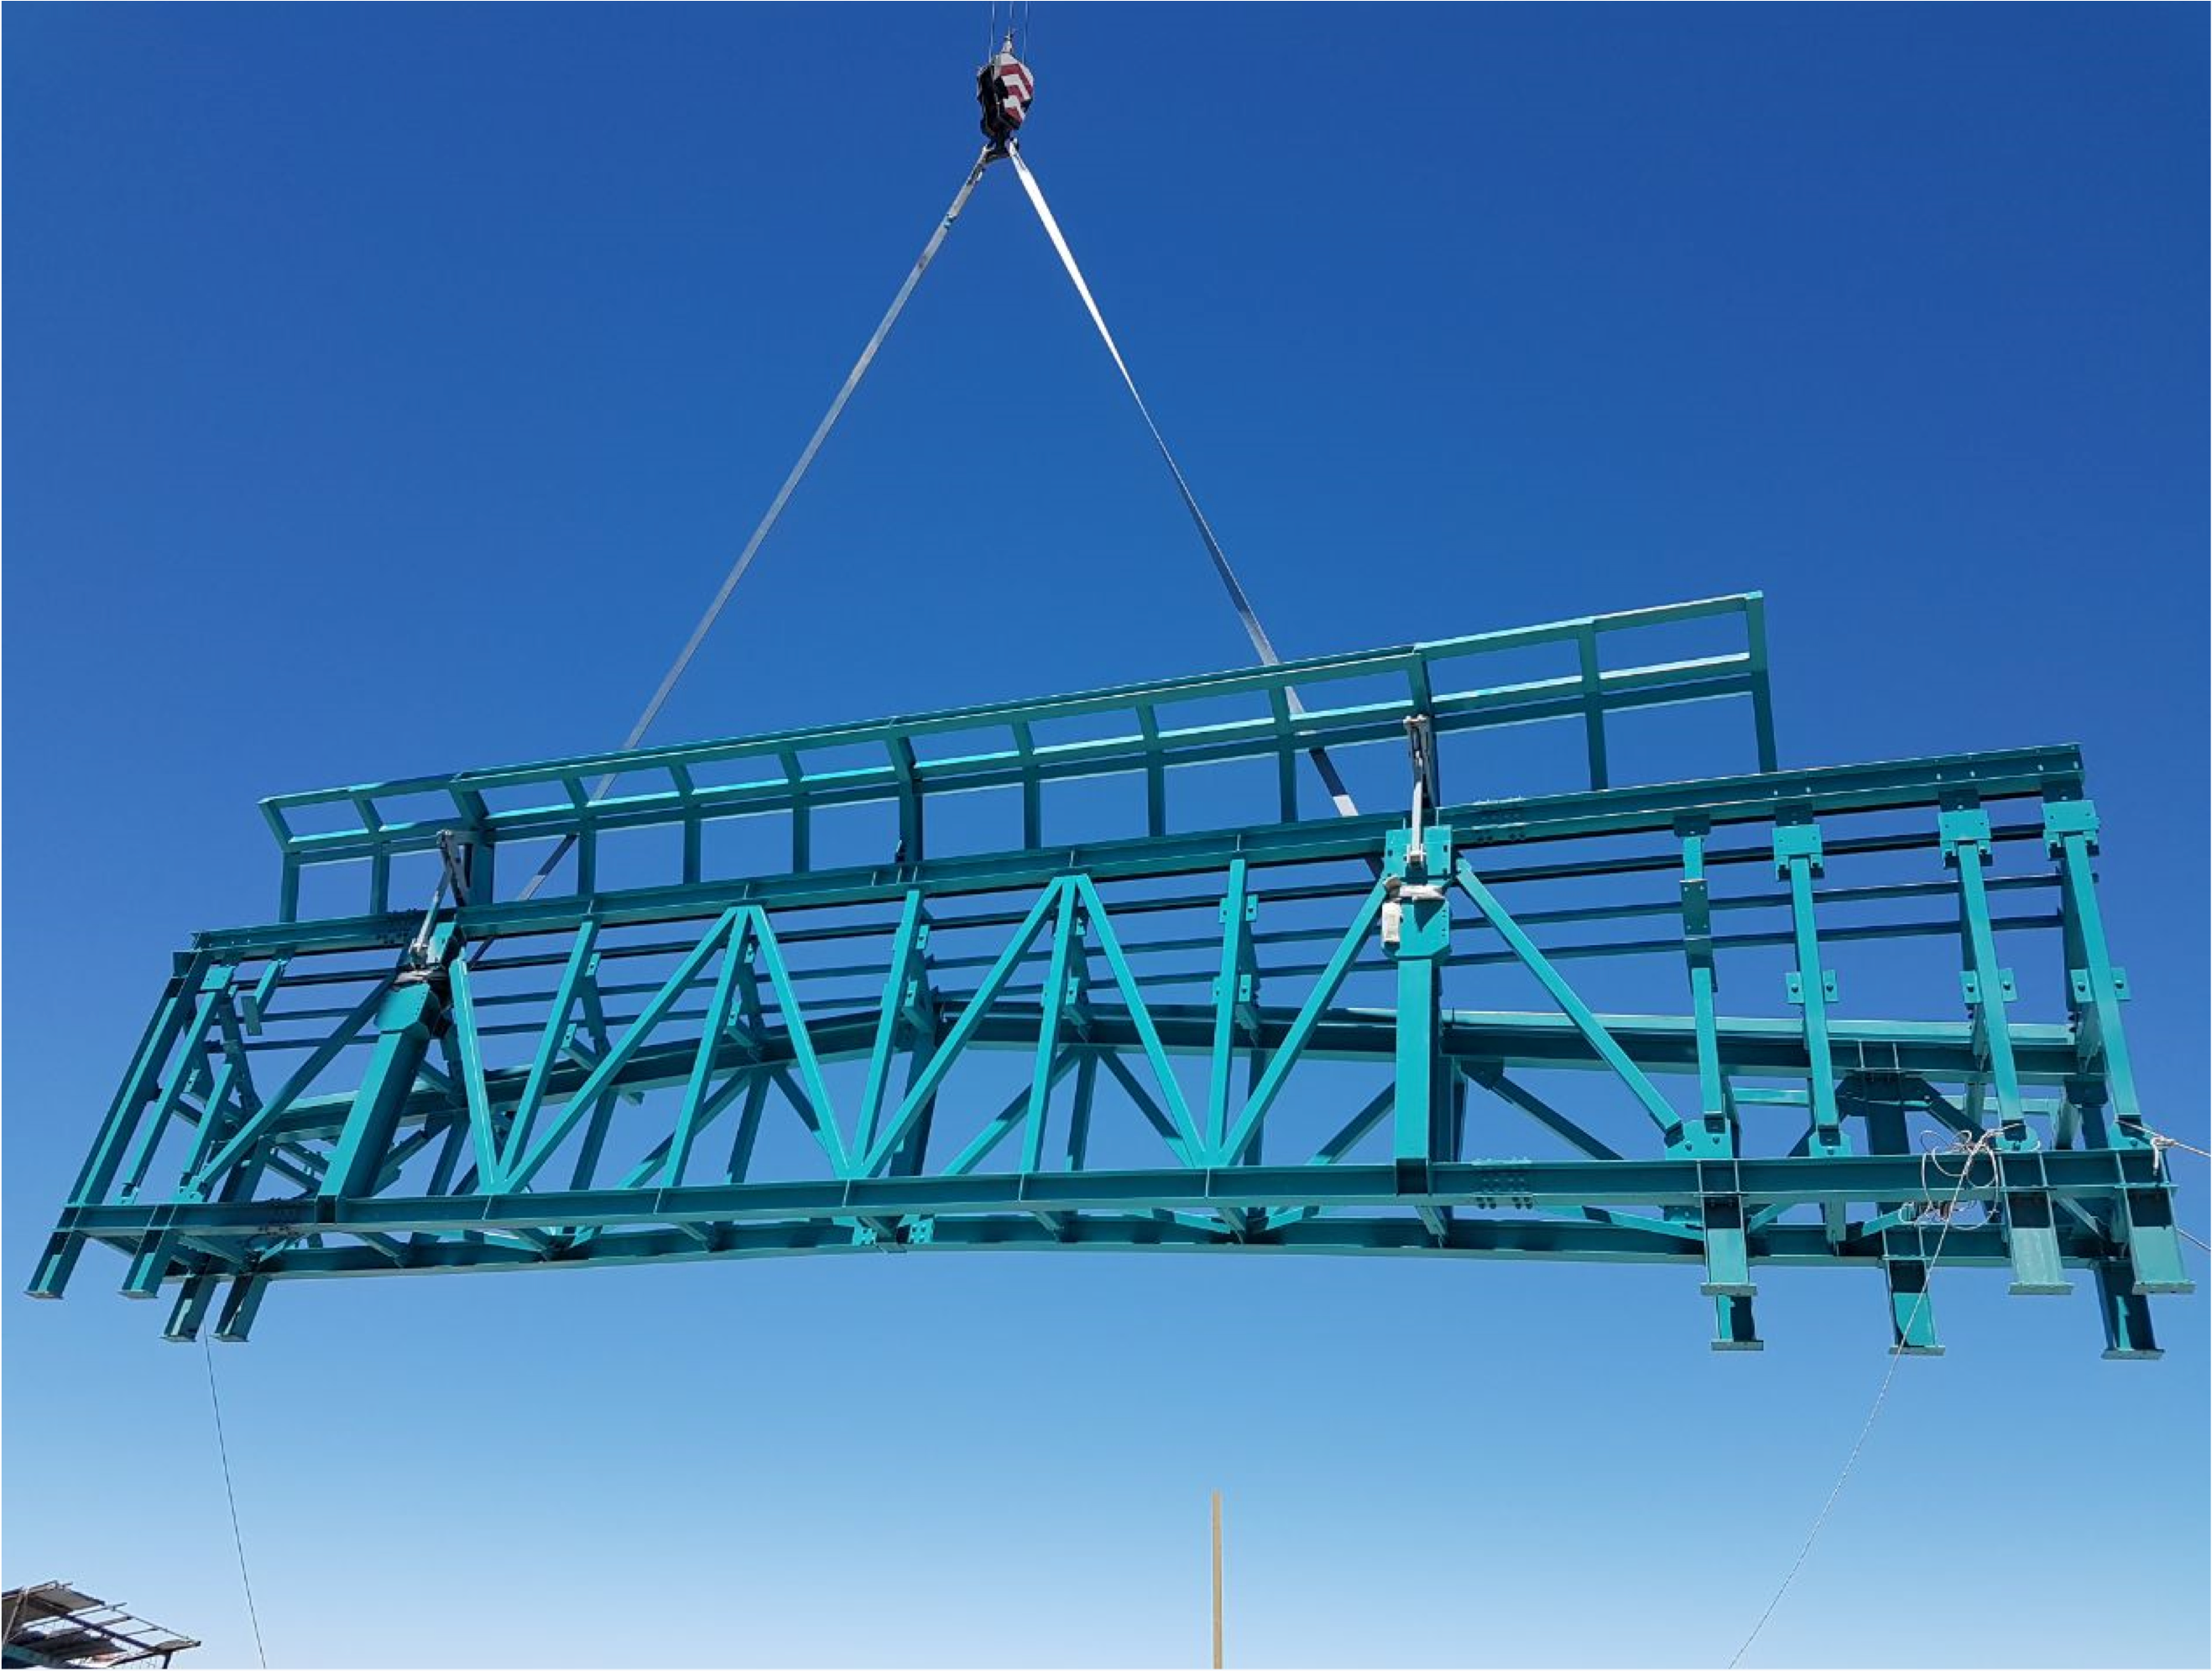

PFlow Power Lift

The LSST mirrors and camera are designed to be transported on carts, as complete subassemblies, from the telescope to the maintenance level within the summit facility during LSST's ten-year survey lifetime. The mirrors will be recoated approximately every two years and the camera clean room will be available to support maintenance and servicing. Because the maximum load (the M1M3 on its cart) will approach 75 tons, and the equipment must move up and down 27-meters, a custom, robust lifting mechanism is required. PFlow Industries (link is external) has built a unique 11-meter square Vertical Platform Lift for LSST, and today on Cerro Pachón the folding-edge structure for its movable roof was successfully installed. The folding edge is positioned at the top of the lift tower, and it swings back to allow passage of the lift carriage when the platform lift is called up to the telescope floor. The movable roof, which is pushed up by the lift carriage, minimizes the overall height of the lift structure and aides in airflow over the building. When the lift is not in use, the roof is securely latched down to the building and the folding edge to meet weather protection and seismic requirements. The folding edge structure, itself weighing nine tons, was safely and precisely installed in a single day to minimize interference with the ongoing adjacent assembly of the Dome.

Credit: Rubin Observatory/NSF/AURA